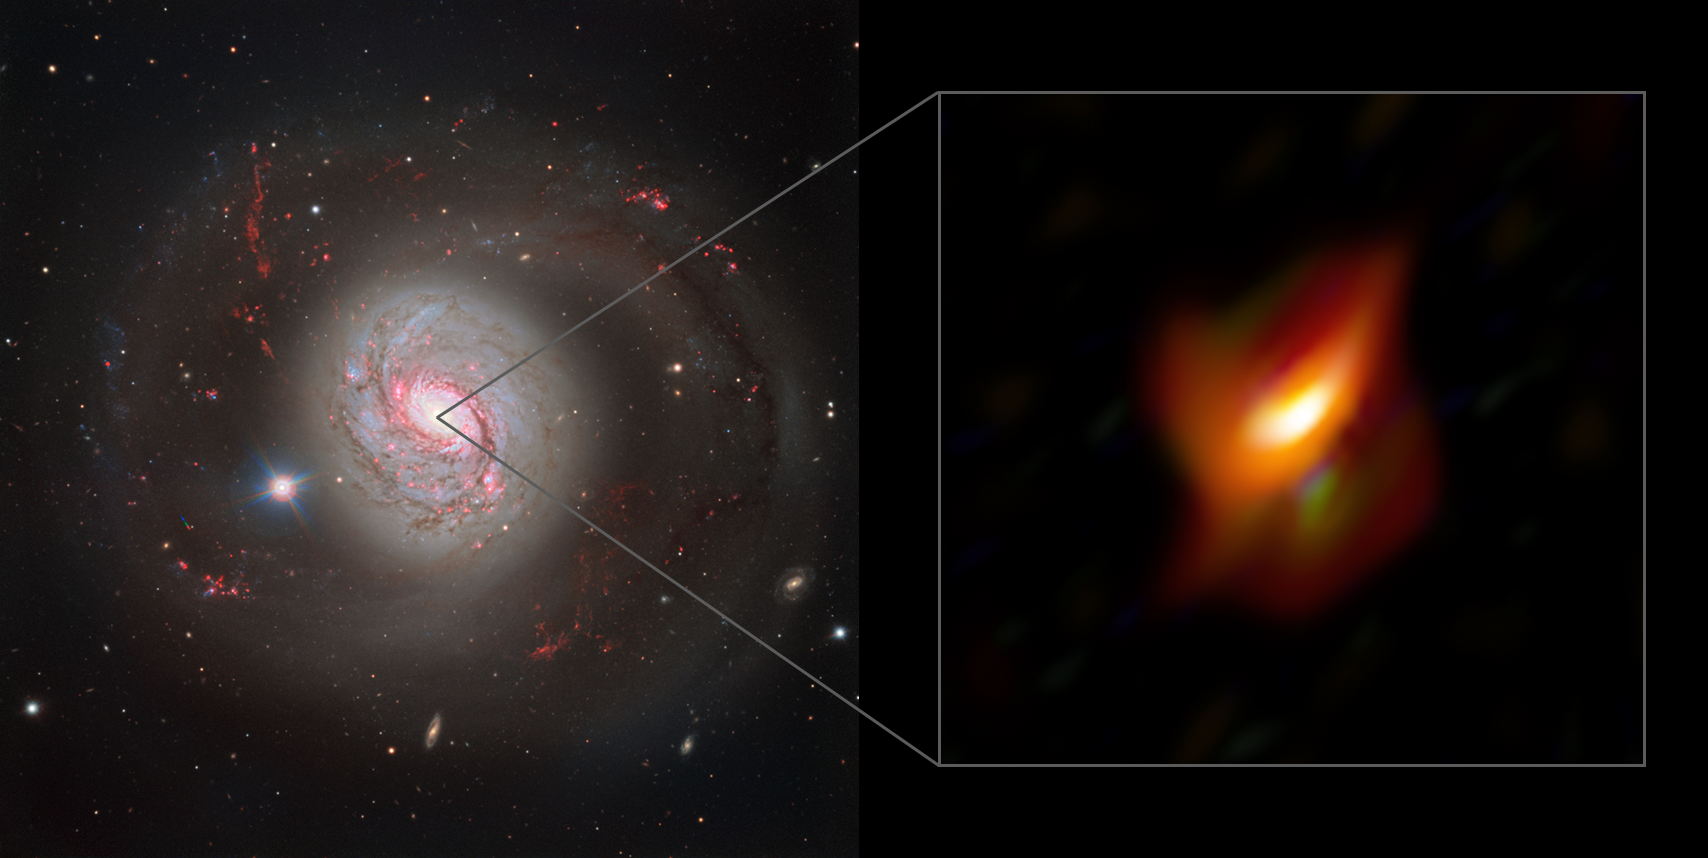

Galaxy Messier 77 and close-up view of its active centre

The left panel of this image shows a dazzling view of the active galaxy Messier 77 captured with the FOcal Reducer and low dispersion Spectrograph 2 (FORS2) instrument on ESO’s Very Large Telescope. The right panel shows a blow-up view of the very inner region of this galaxy, its active galactic nucleus, as seen with the MATISSE instrument on ESO’s Very Large Telescope Interferometer.

Credit: ESO/Jaffe, Gámez-Rosas et al.